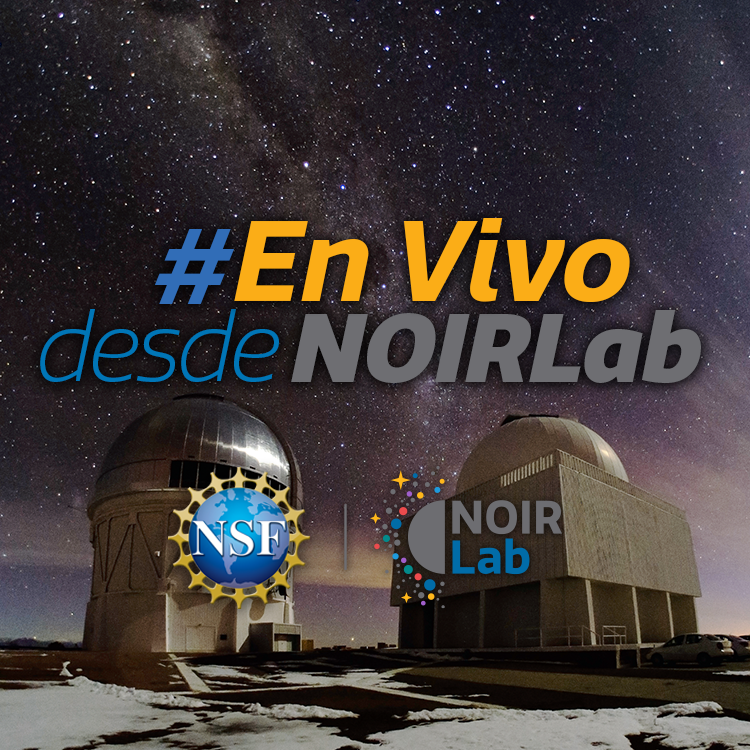

En Vivo desde NOIRLab Graphic

Note: This highlight image should remain unpublished for technical reasons. We still use it to publish in the front page.

Credit: NOIRLab/NSF/AURA